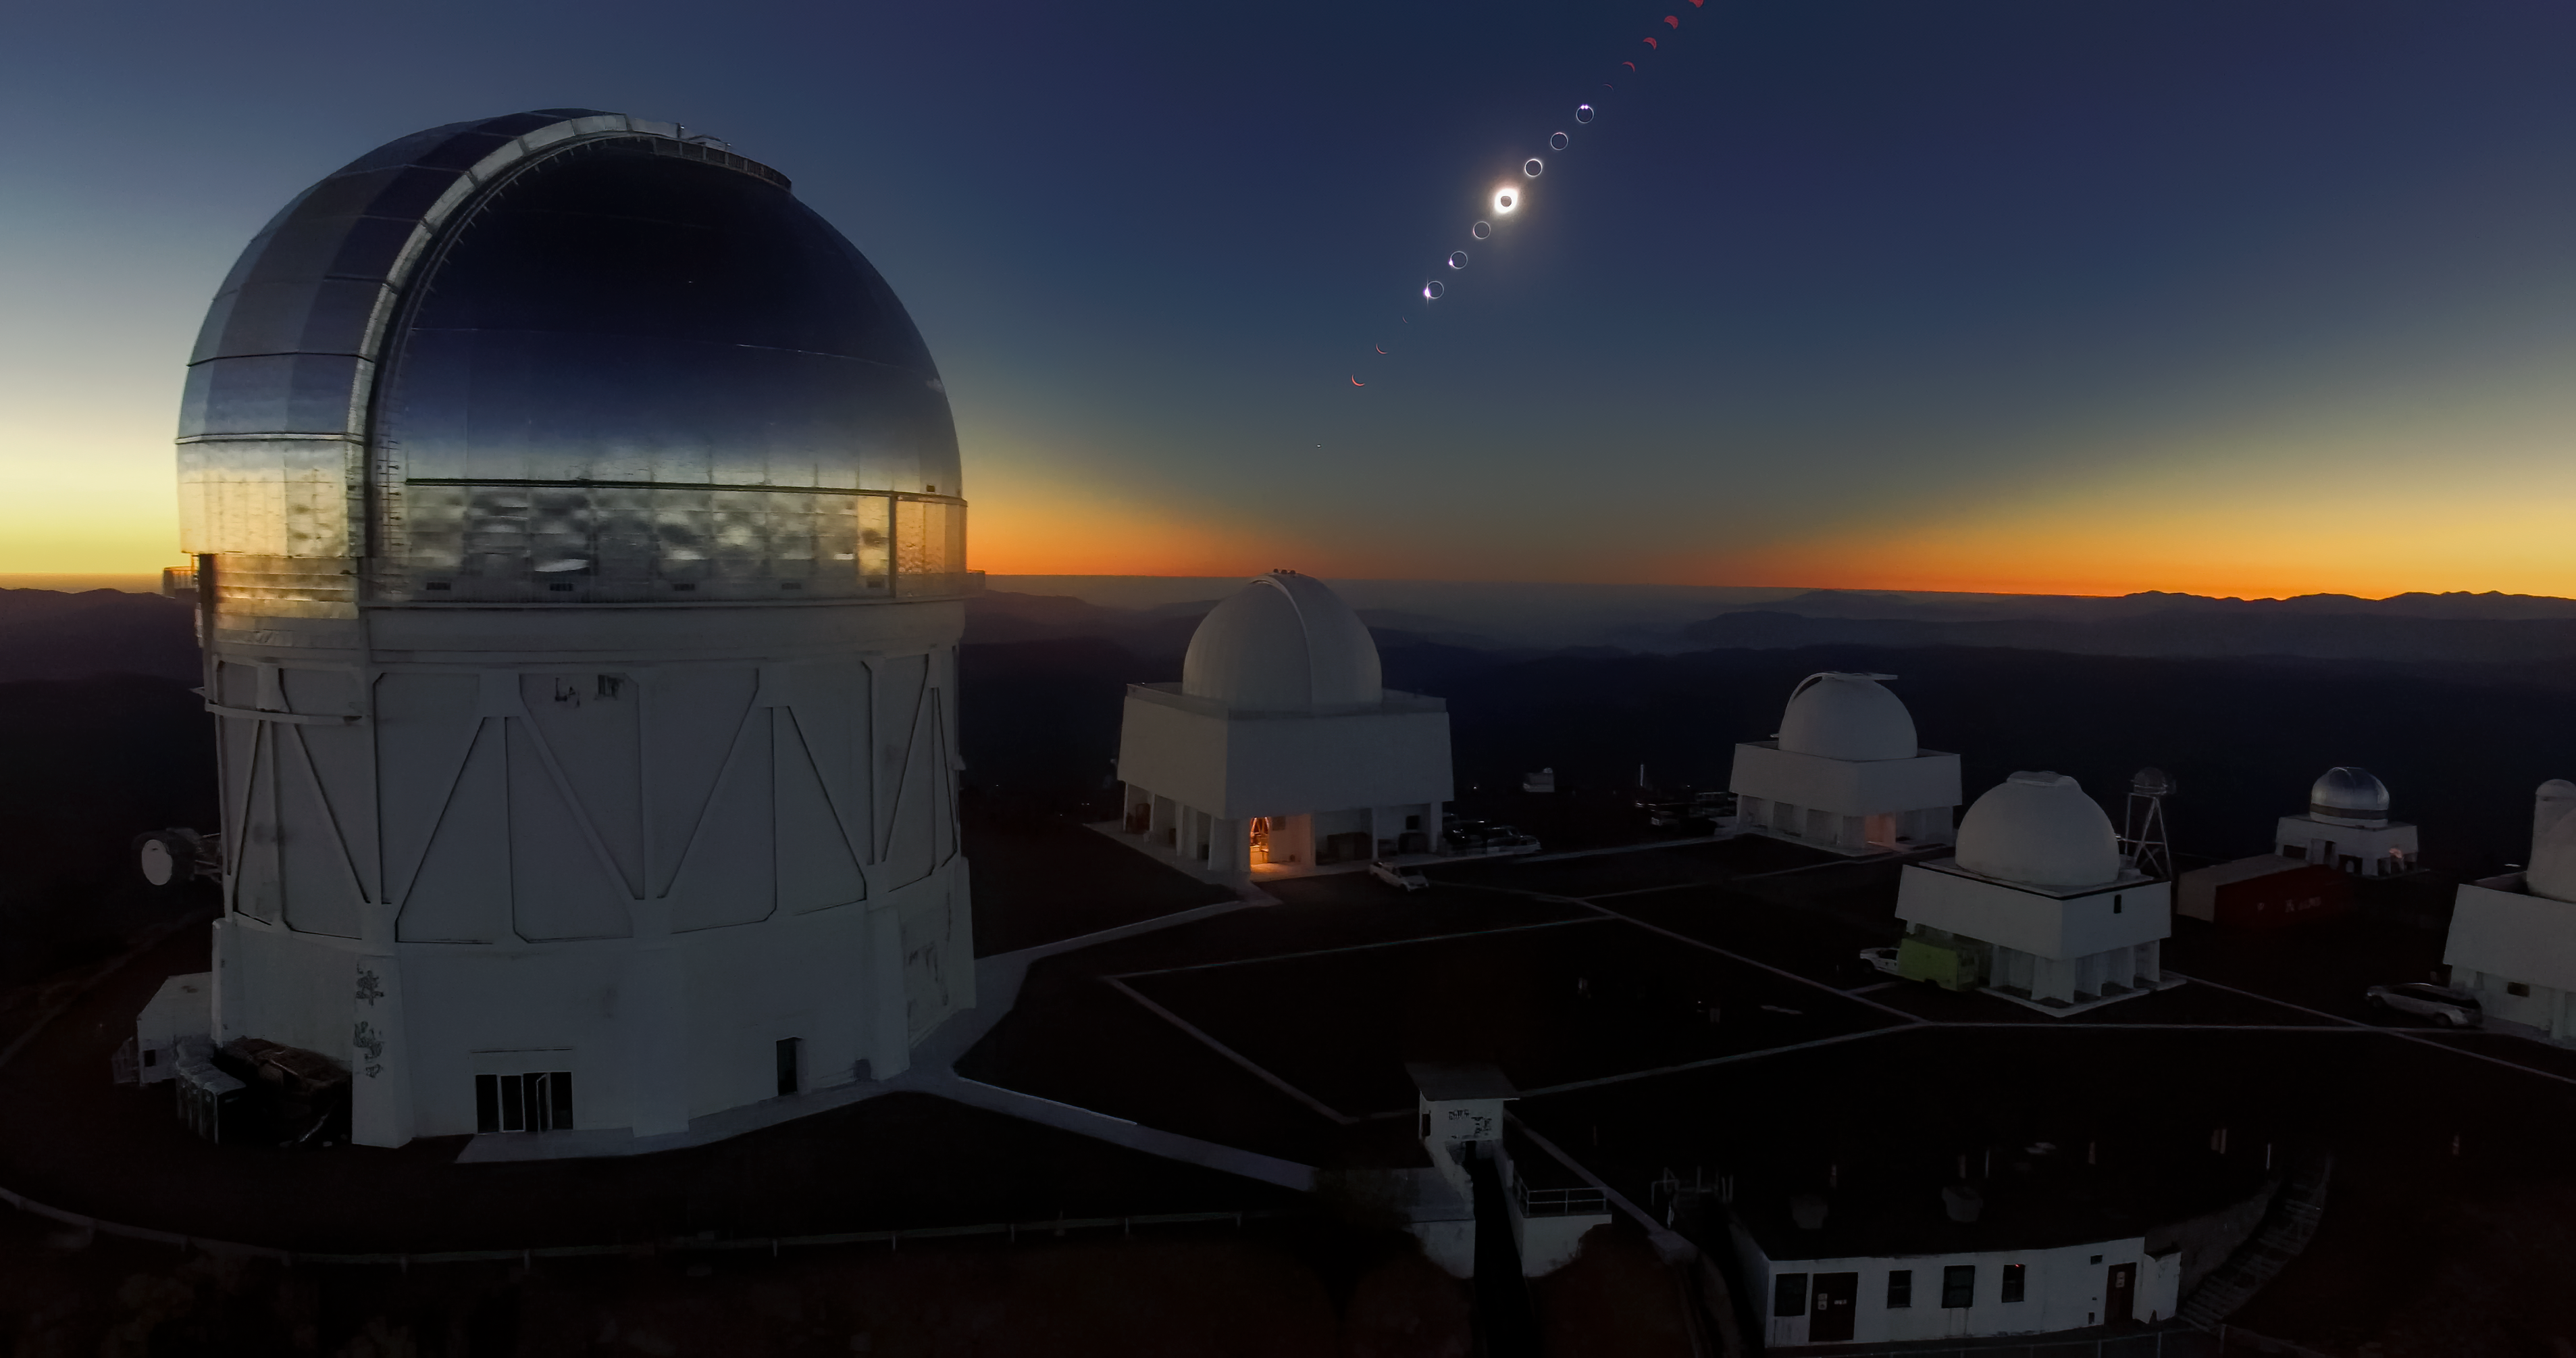

Eclipse over Cerro Tololo Inter-American Observatory

The Total Solar Eclipse over Cerro Tololo Inter-American Observatory in Chile on 2 July 2019. The aerial photo was taken with a DJI Phantom Pro 3. The eclipse is clearly visible in the sky.

Credit: CTIO/NOIRLab/NSF/AURA/P. Marenfeld